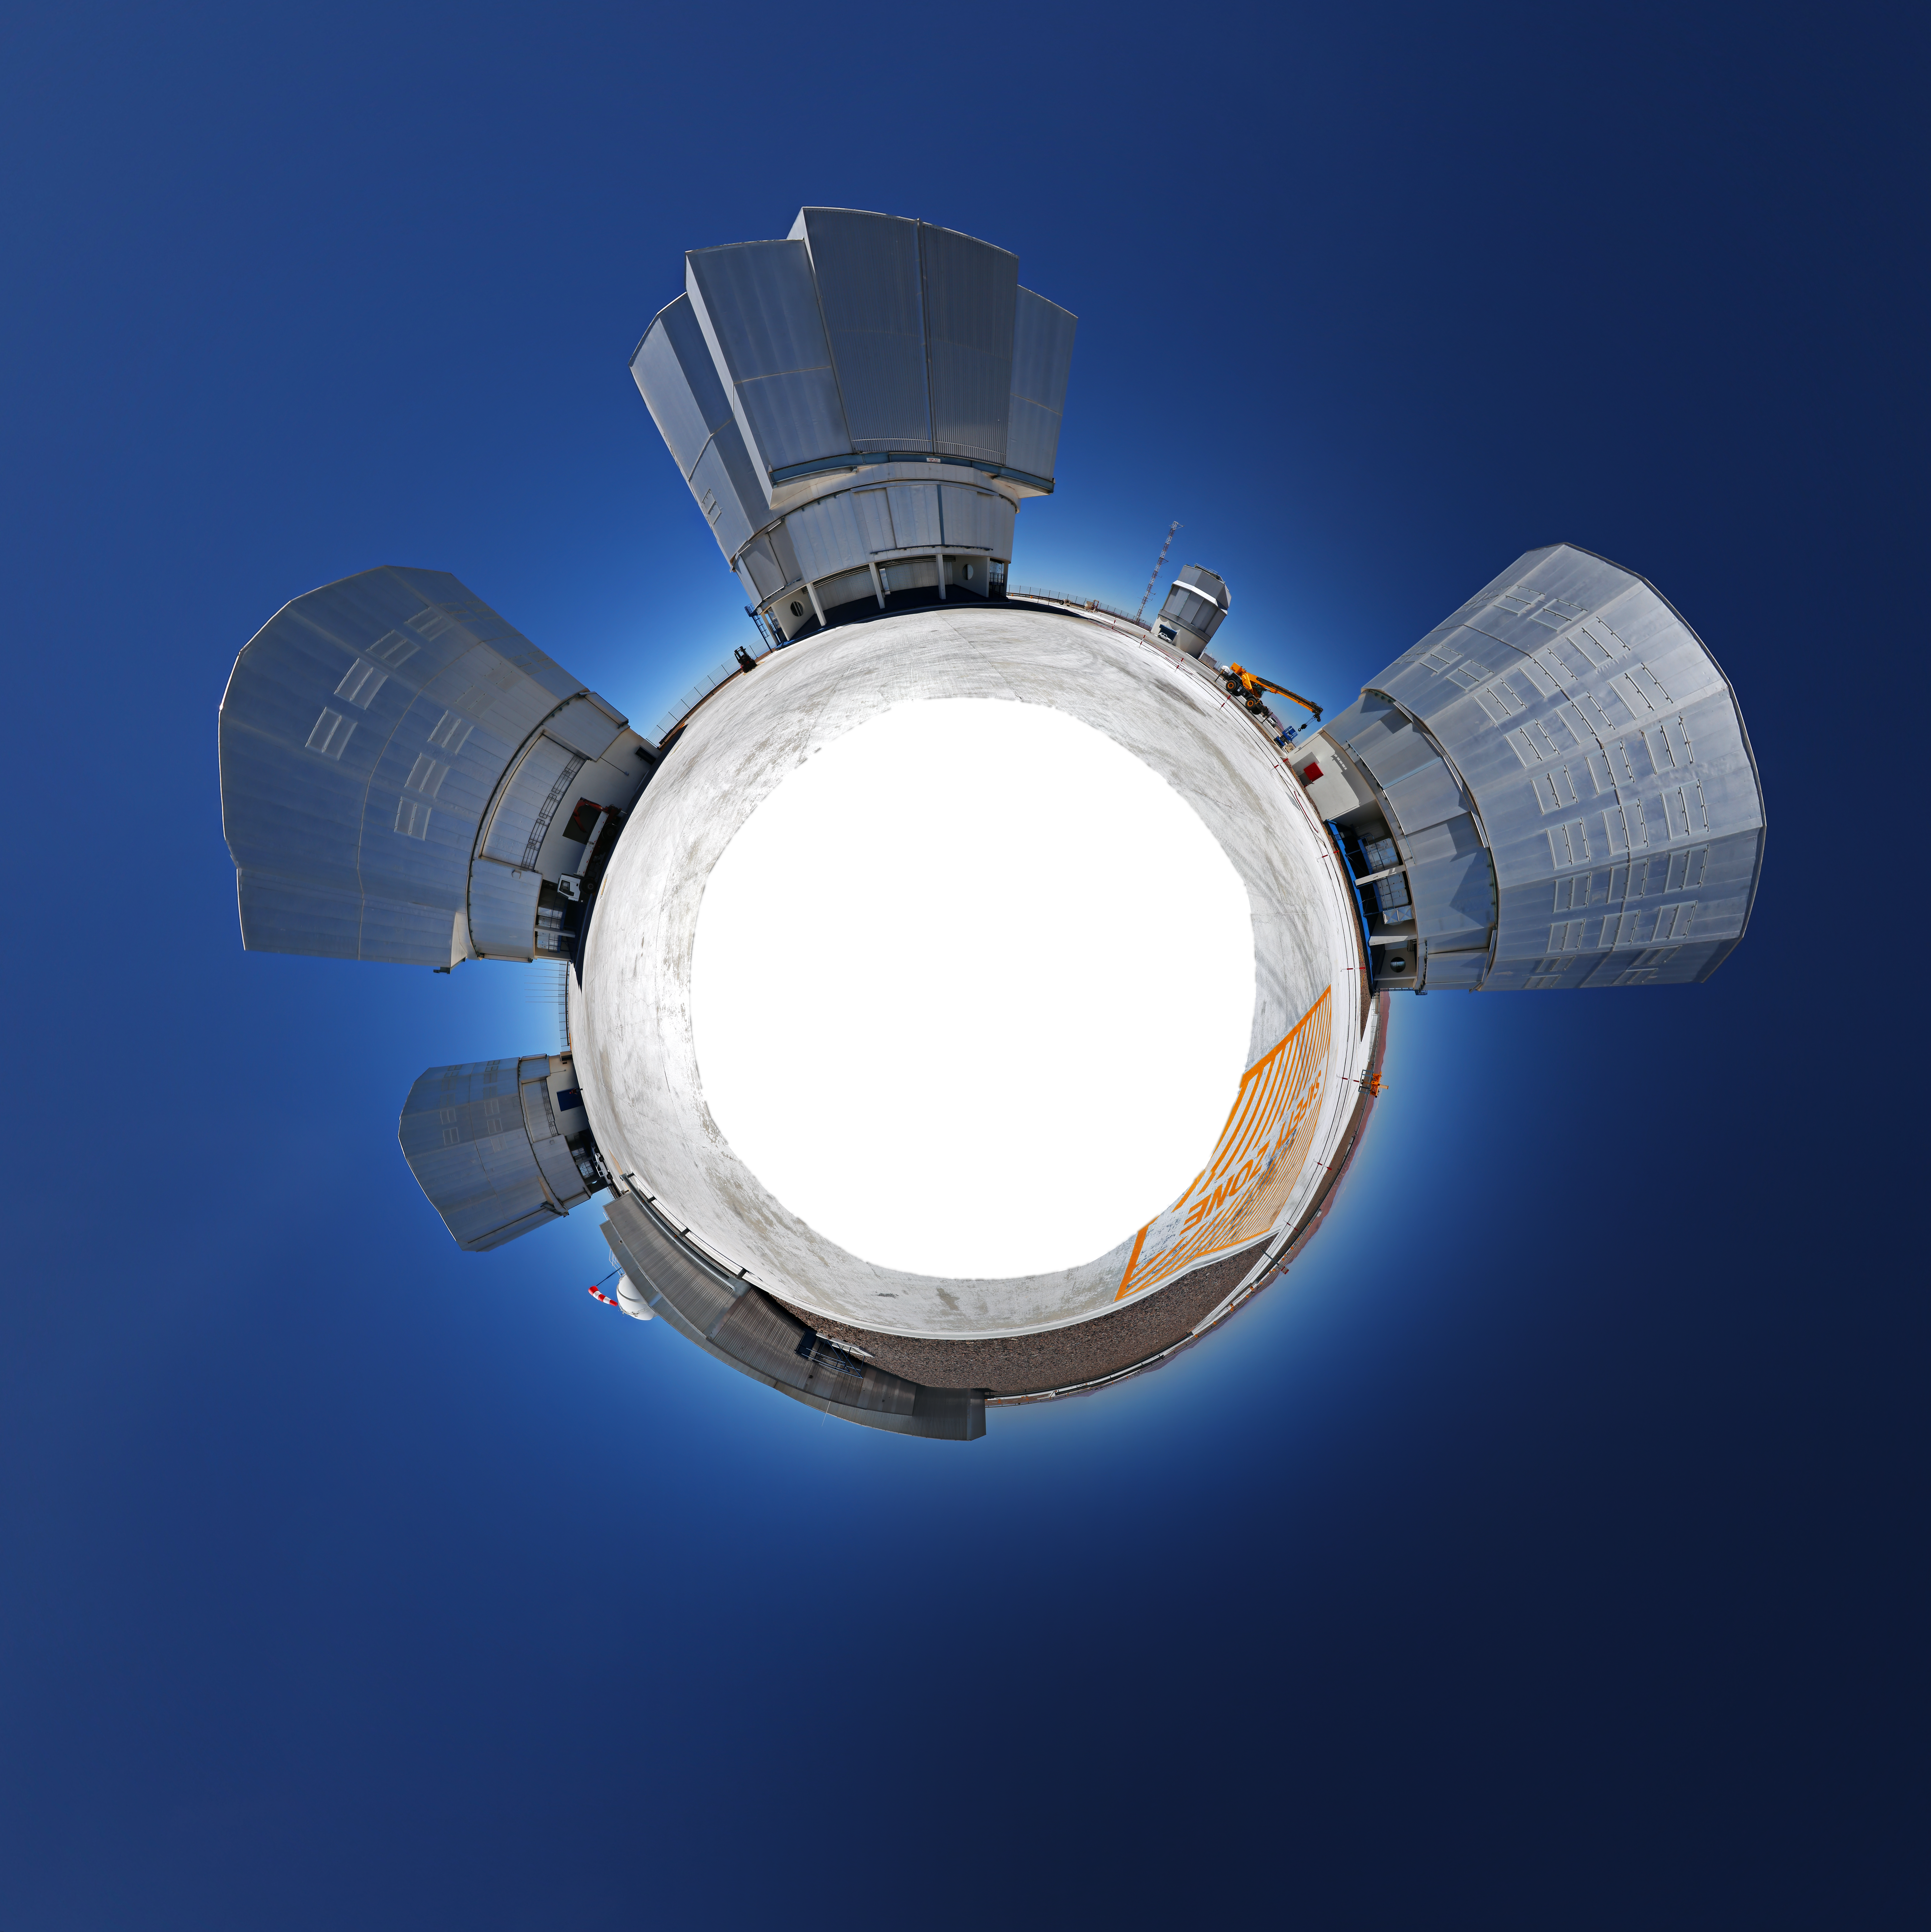

The little world of Paranal

This picture shows the four Unit Telescopes of the VLT in its own little world.

Credit: R. Wesson/ESO